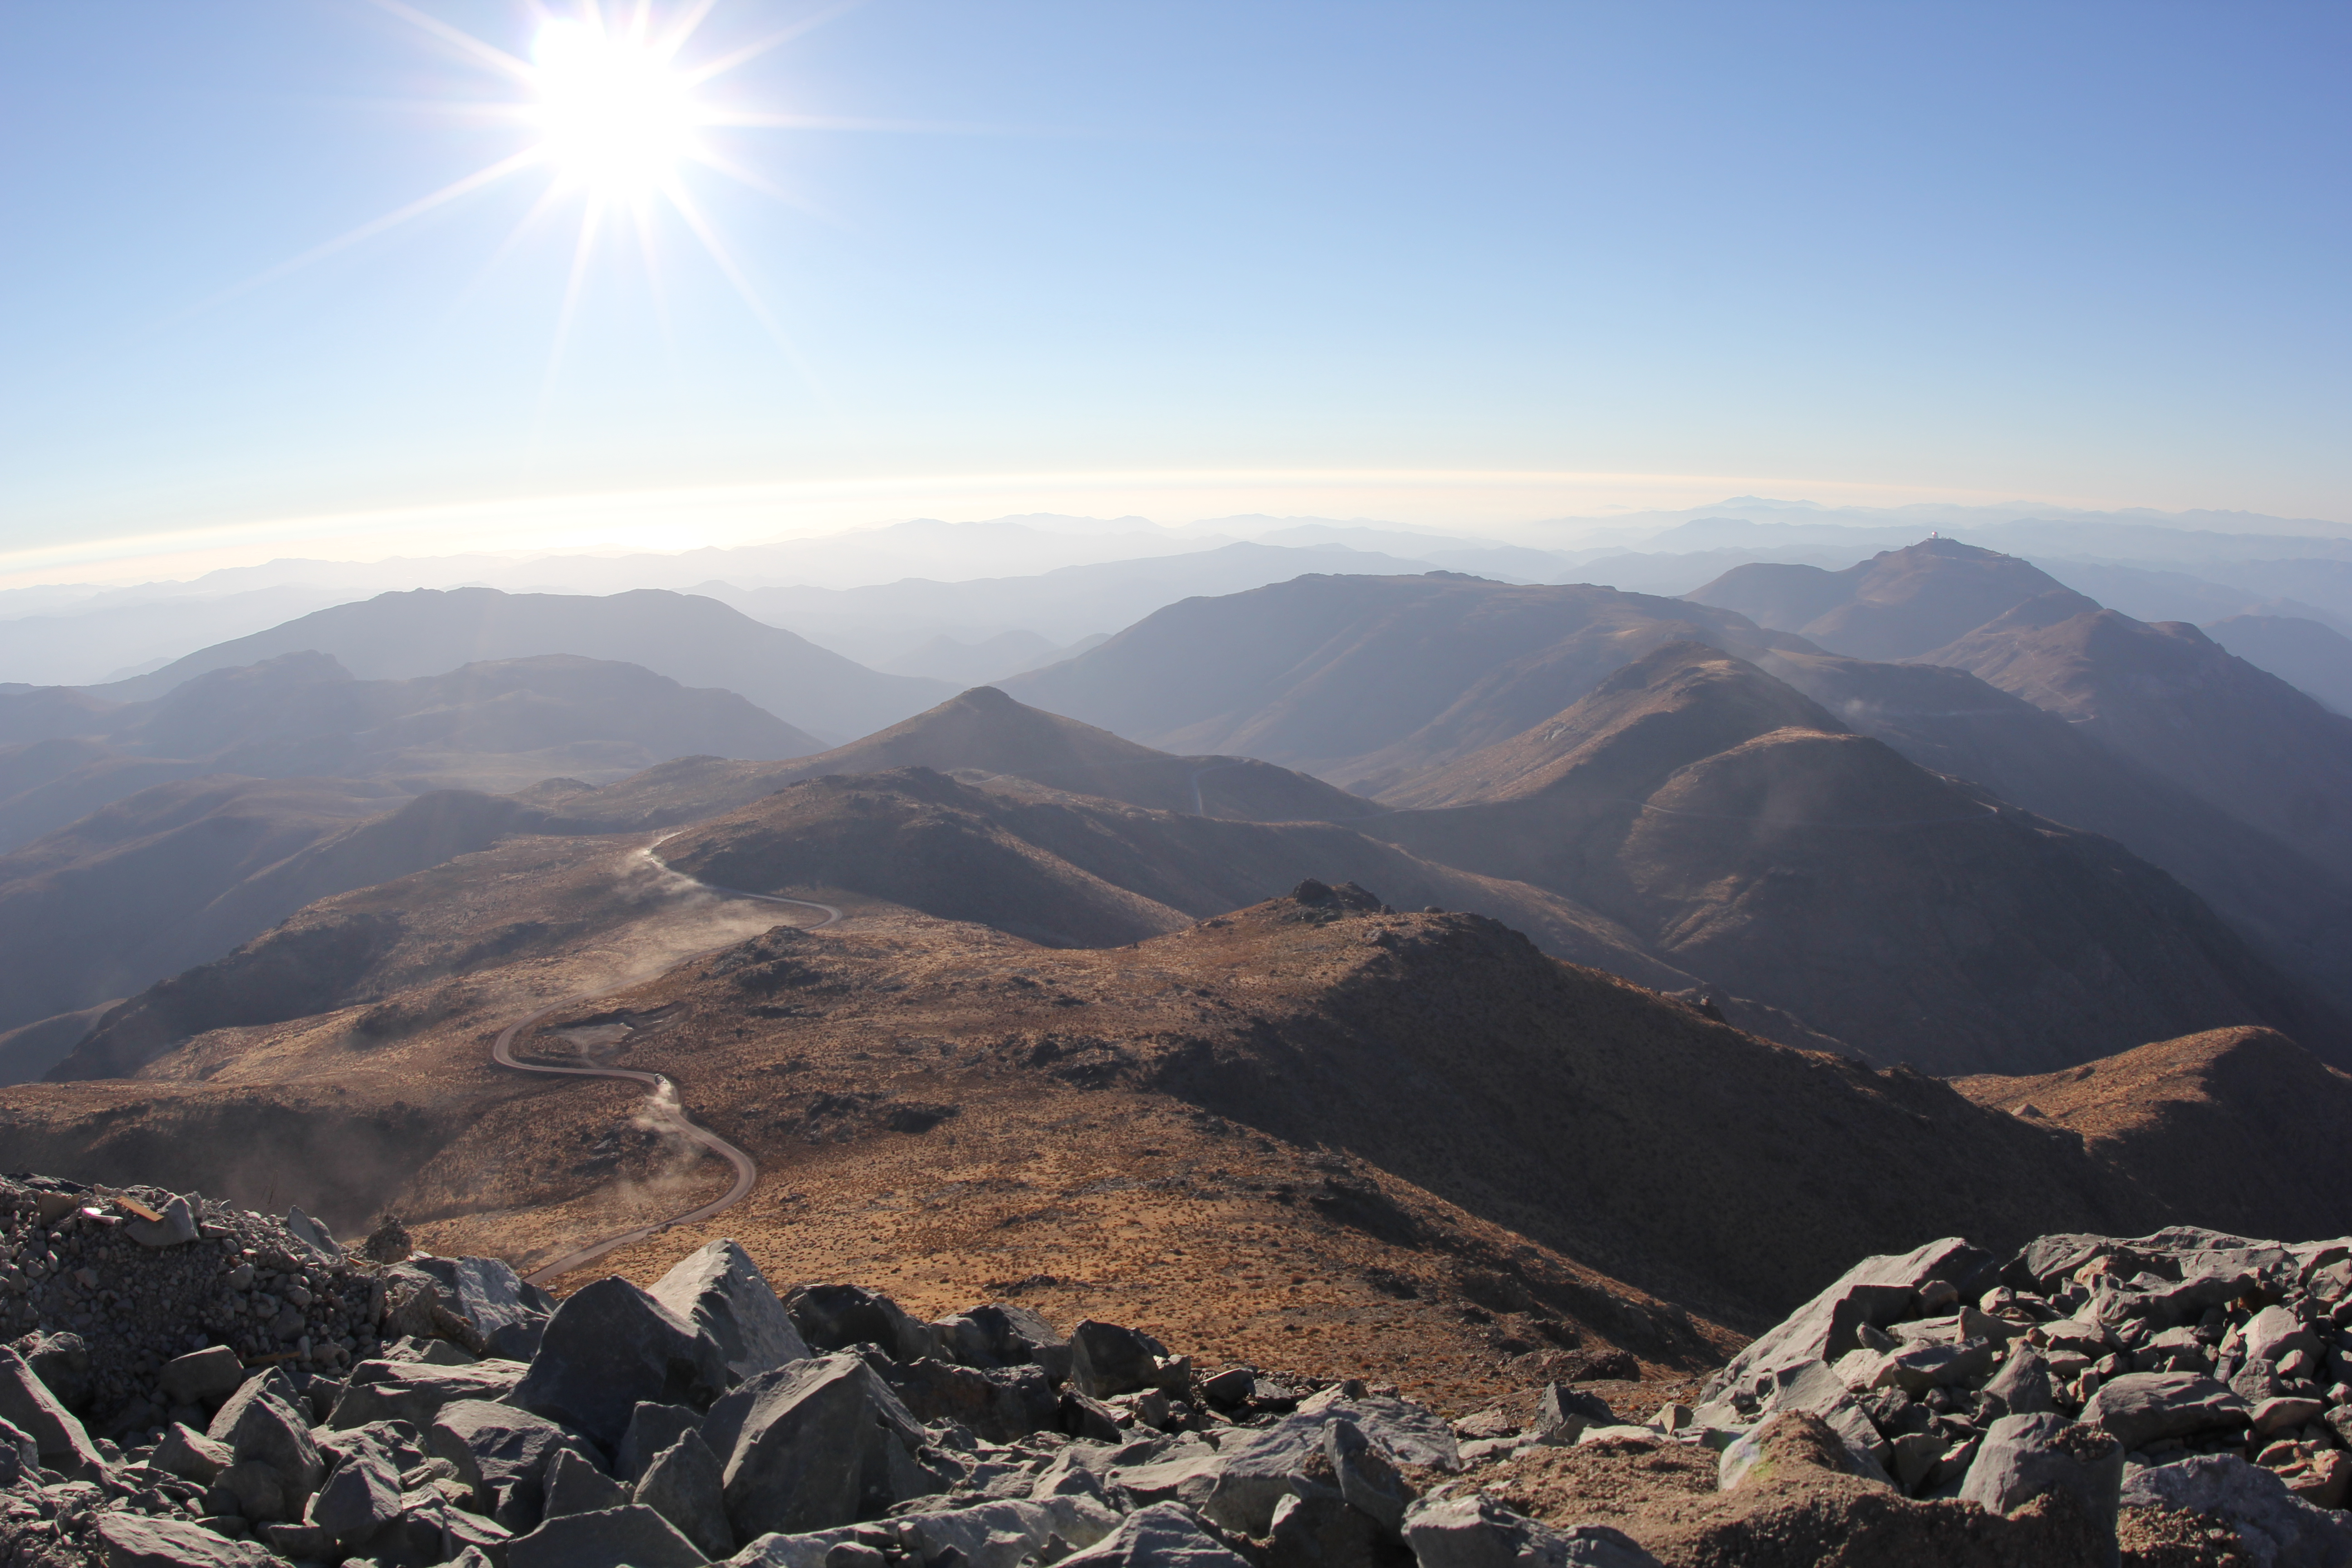

Cerro Pachón Multimedia Shoot

LSST Graphic Designer Emily Acosta traveled from Tucson to Cerro Pachón to meet a nine-member multimedia team directed by Alison Rose of Inigo Films and to coordinate with Eduardo so the media team’s work didn’t interfere with ongoing construction activities. Inigo Films was contracted to document the current state of construction via drone film footage, time-lapse sequences, panorama images, and fulldome clips. The assets will be archived in LSST’s upcoming digital asset management system for project viewing and later use in Education and Public Outreach (EPO) programs.

Credit: Rubin Observatory/NSF/AURA